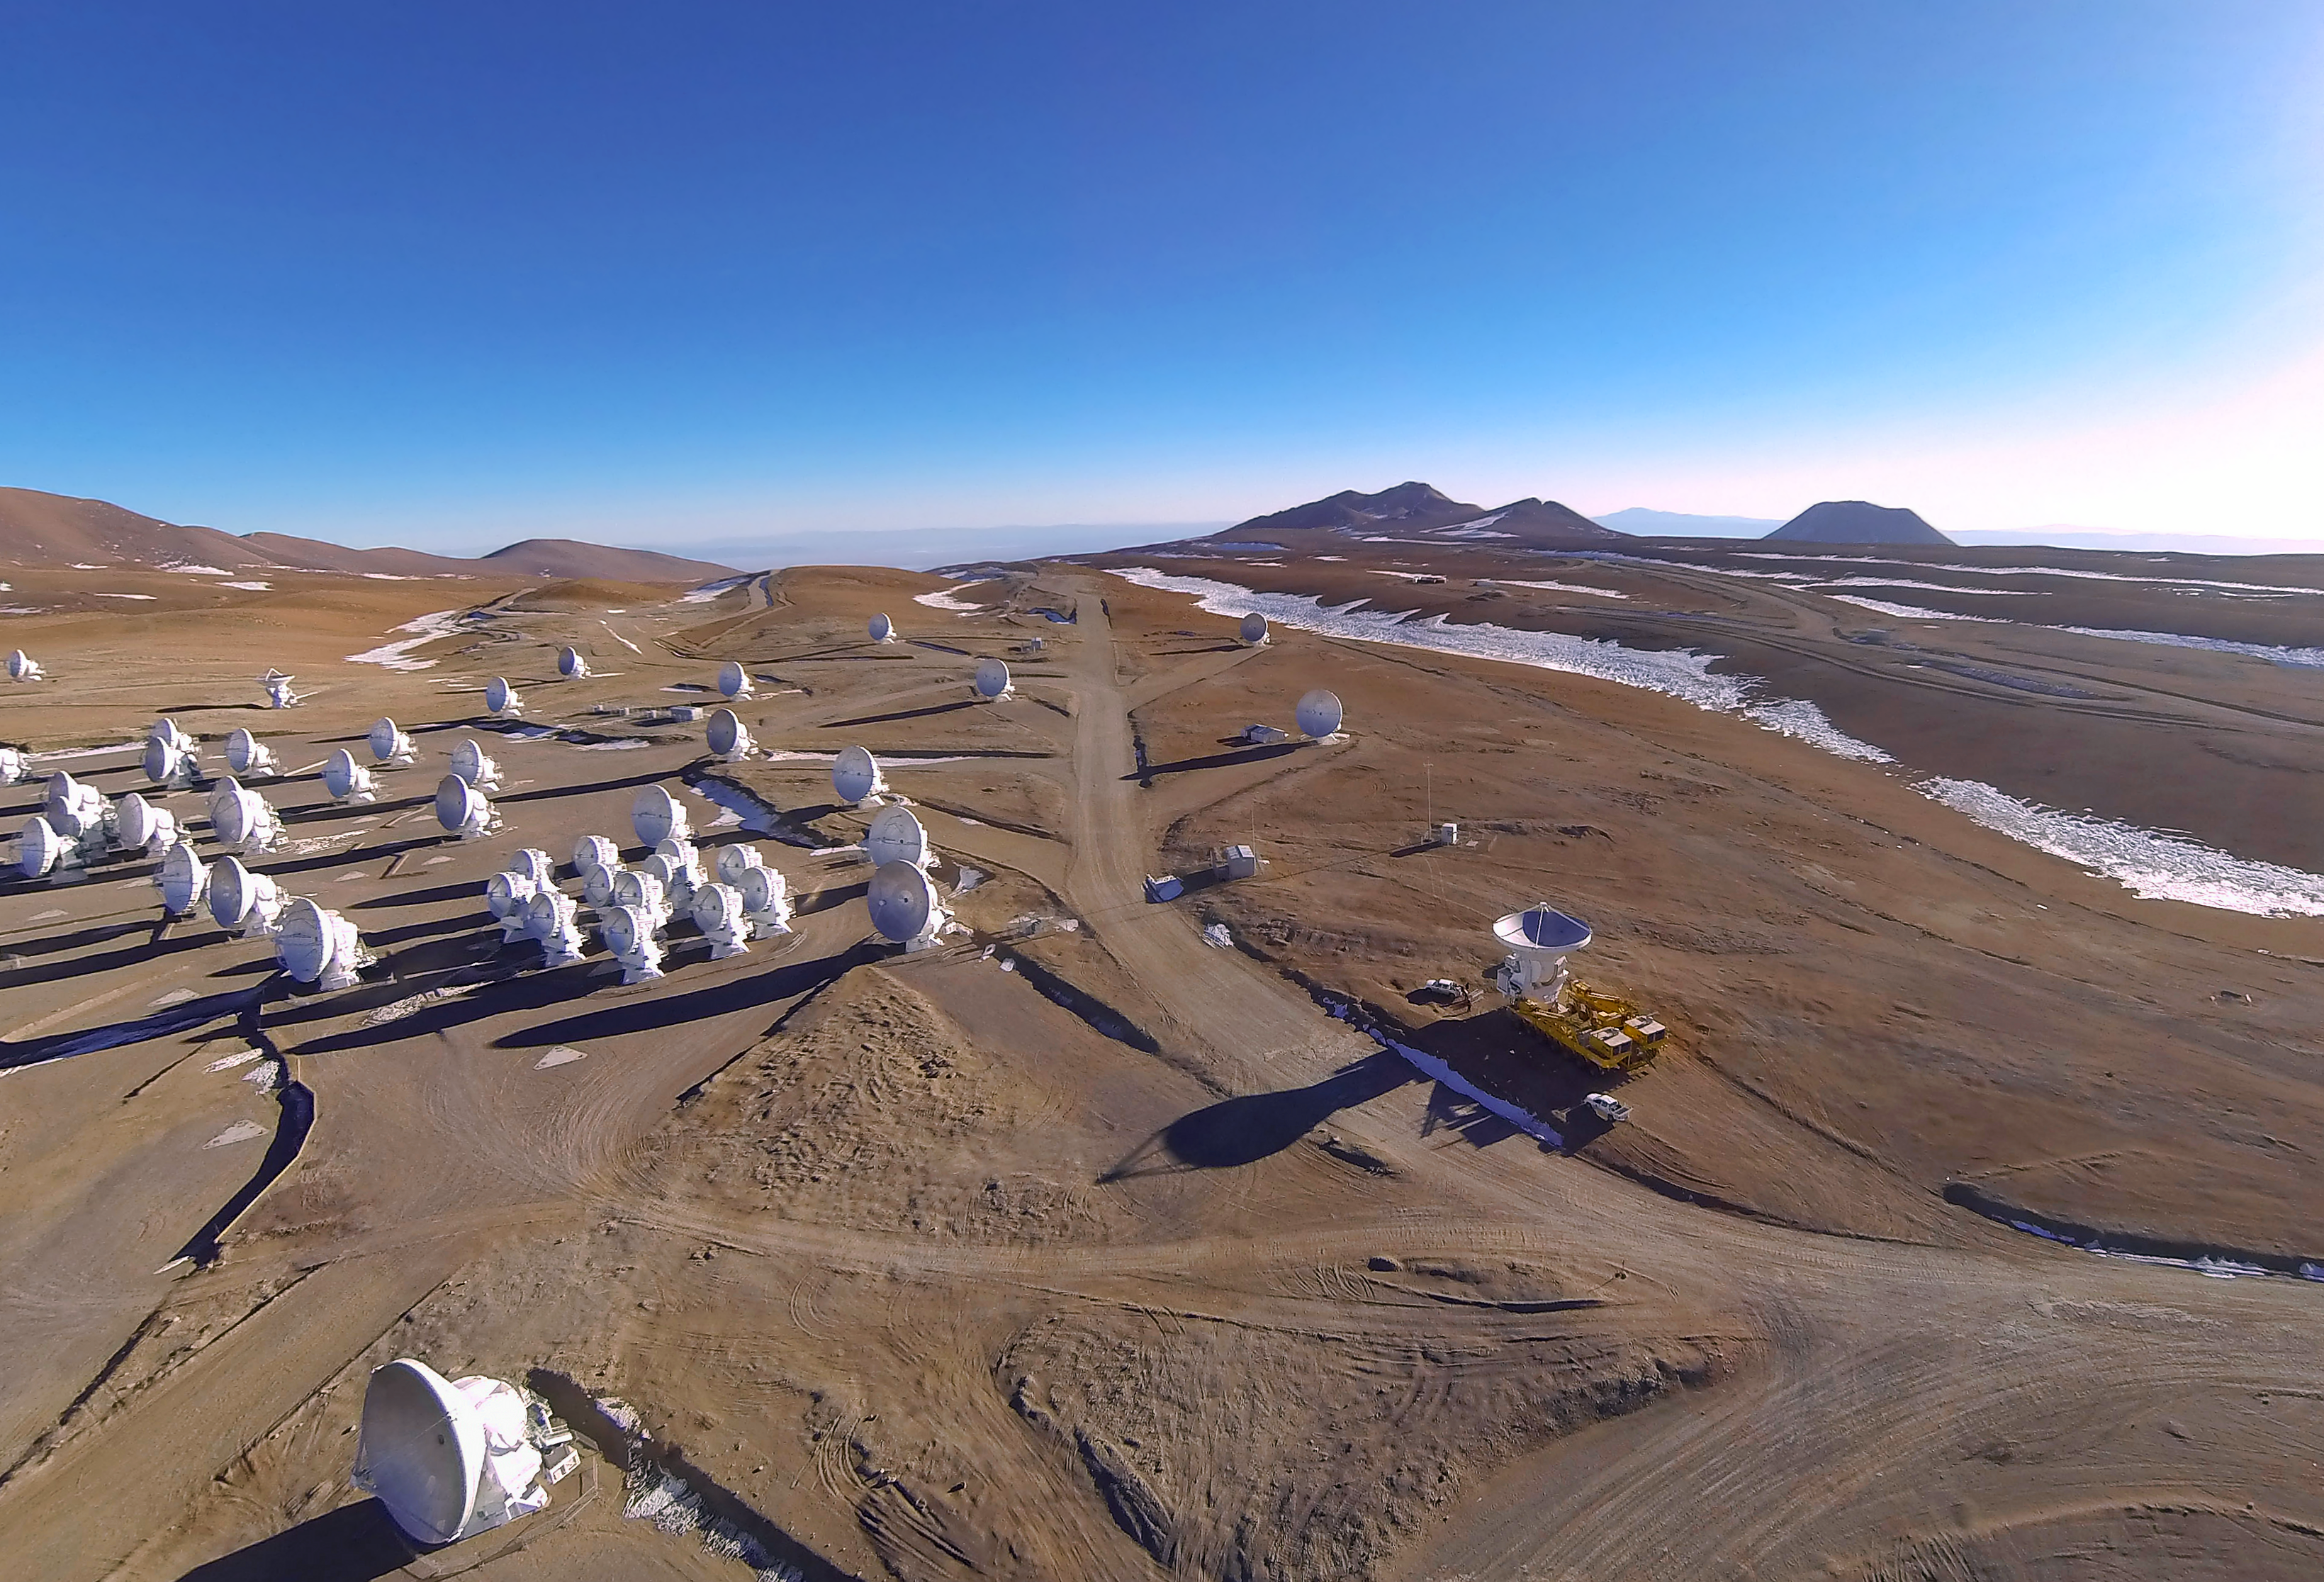

The final ALMA antenna arrives at Chajnantor

The final antenna for the Atacama Large Millimeter/submillimeter Array (ALMA) project is here seen arriving to the high site at the ALMA Observatory, 5000 metres above sea level. Its arrival completes the complement of 66 ALMA antennas on the Chajnantor Plateau in the Atacama Desert of northern Chile — where they will in future work together as one giant telescope.

Credit: A. Marinkovic/X-Cam/ALMA (ESO/NAOJ/NRAO)